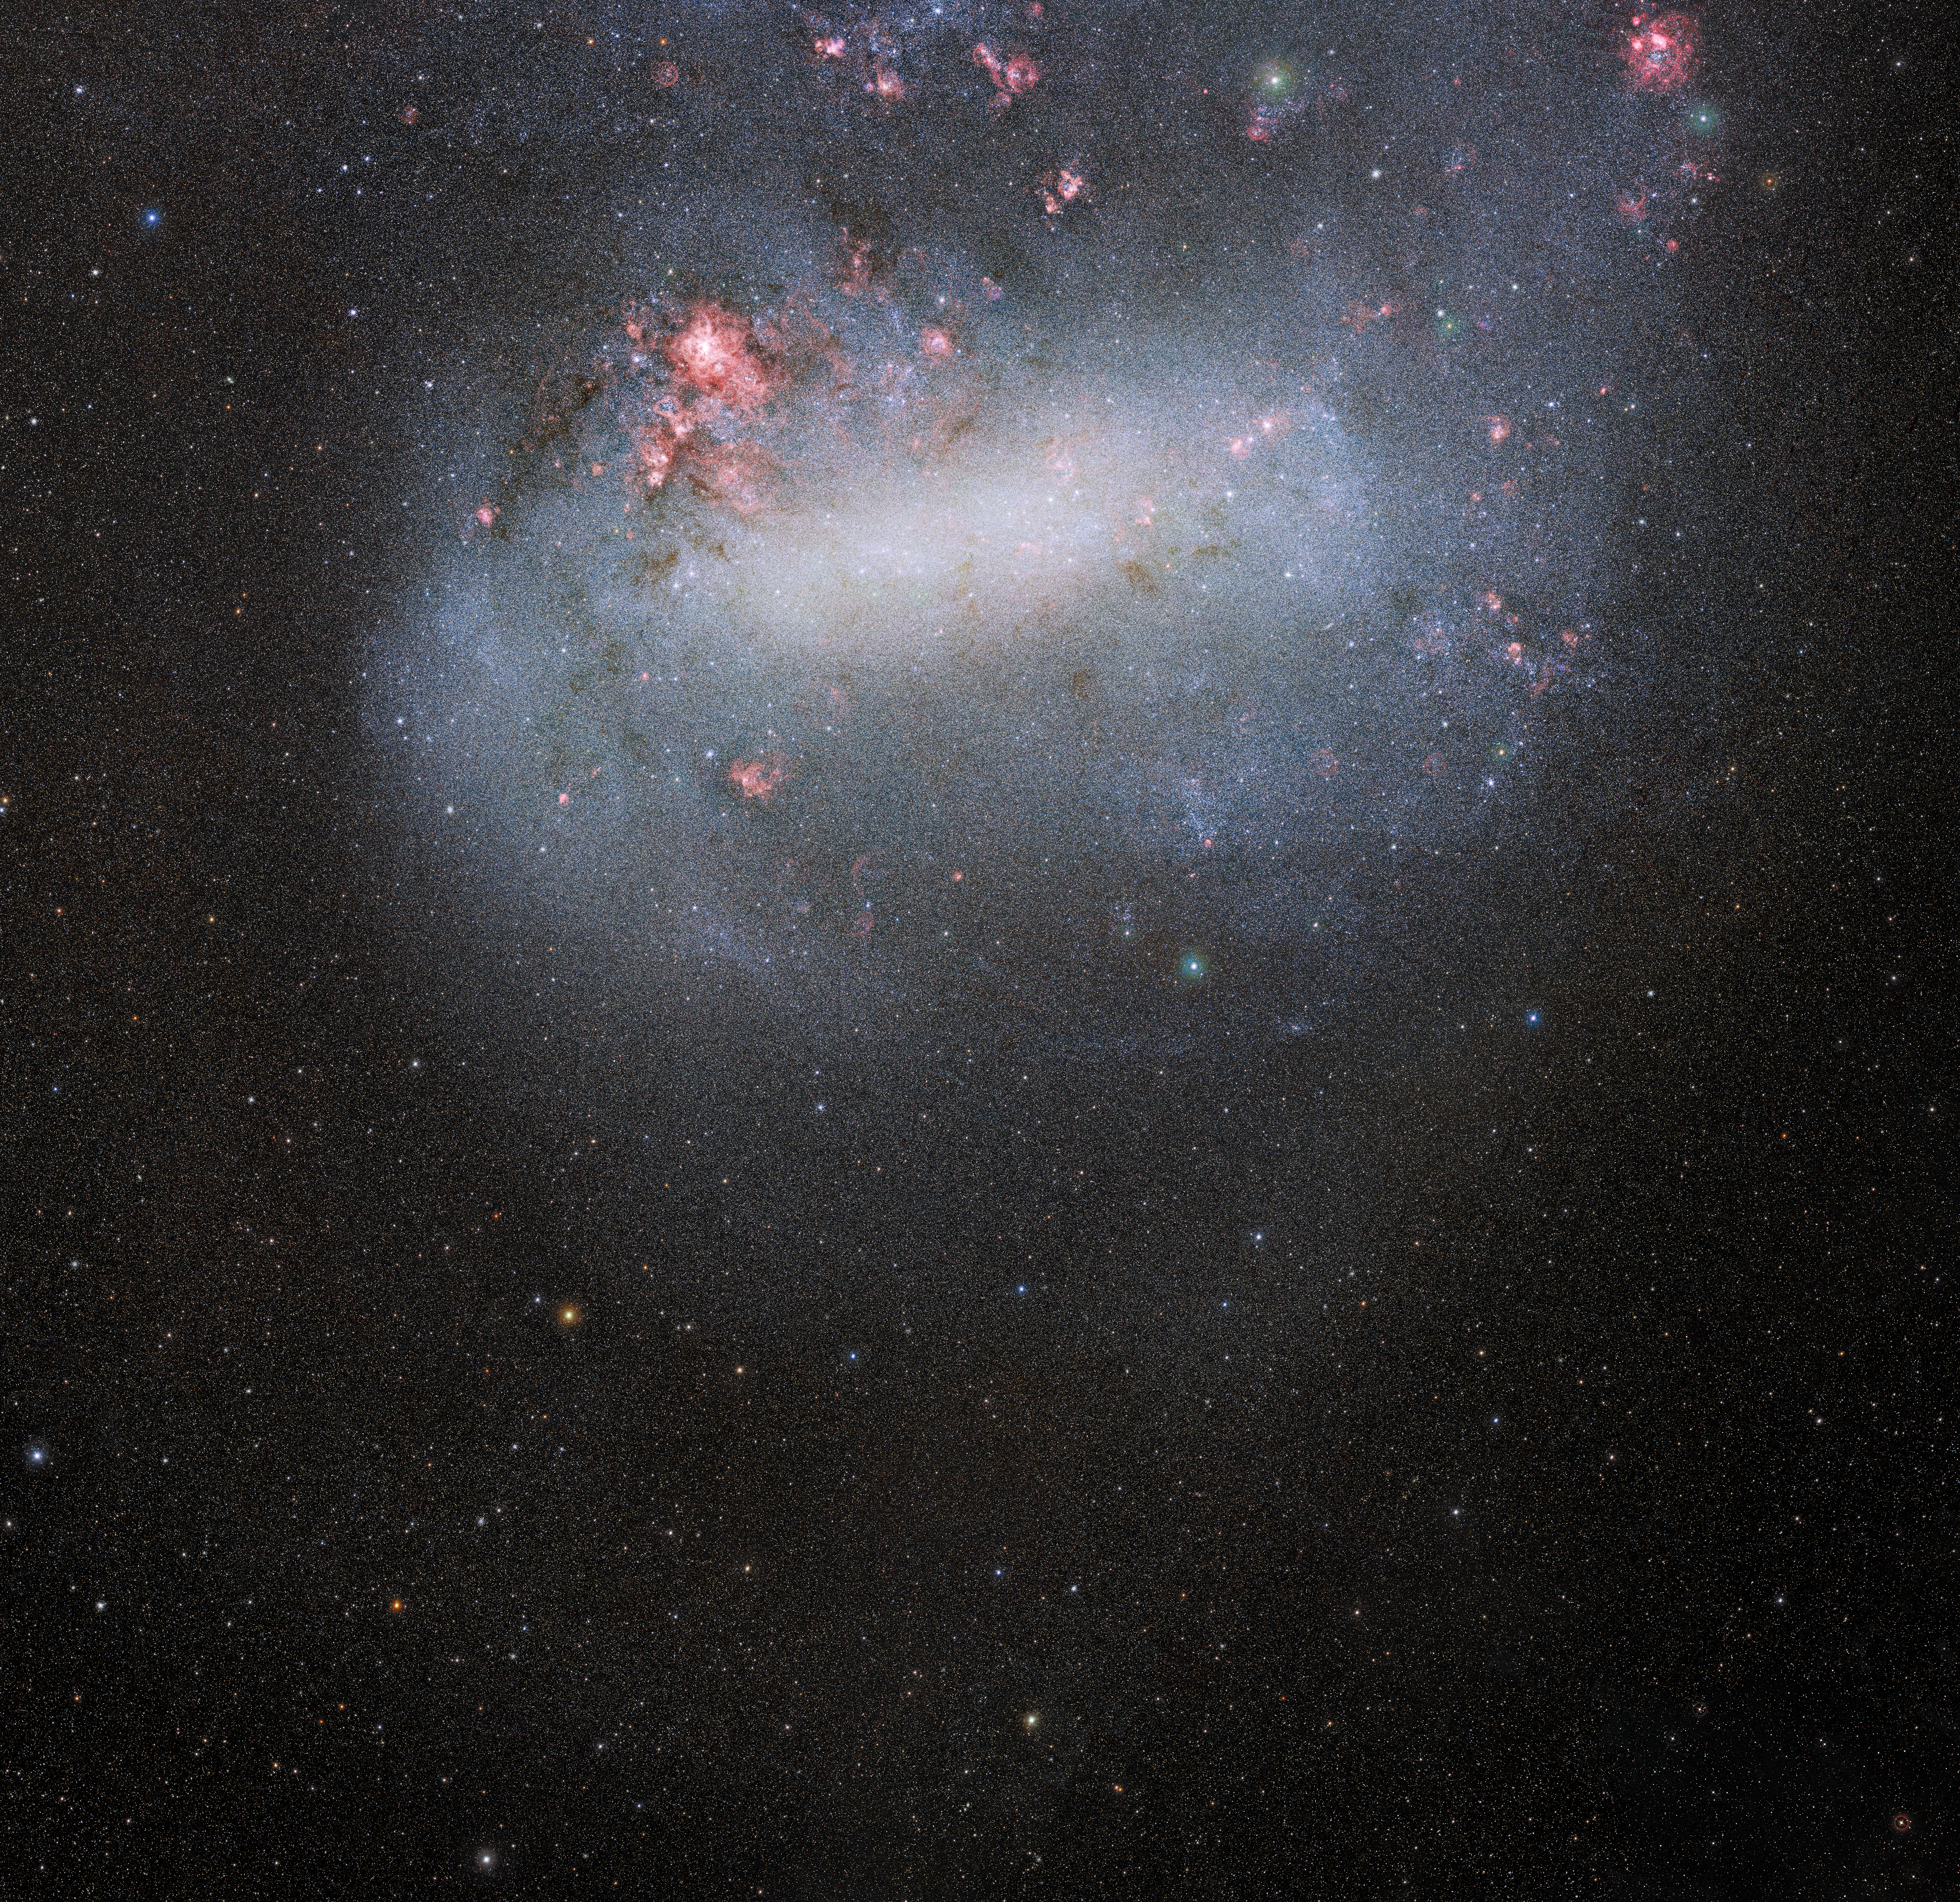

Deepest, widest view of the Large Magellanic Cloud from SMASH

Part of the SMASH dataset showing an unprecedented wide-angle view of the Large Magellanic Cloud. The Large and Small Magellanic Clouds are the largest satellite galaxies of the Milky Way and, unlike the rest of the satellite galaxies, are still actively forming stars — and at a rapid pace. The depth of these survey data can be appreciated by the number of stars visible in the outer regions of the galaxy, as seen in the lower part of the image.

Credit: CTIO/NOIRLab/NSF/AURA/SMASH/D. Nidever (Montana State University) Acknowledgment: Image processing: Travis Rector (University of Alaska Anchorage), Mahdi Zamani & Davide de Martin